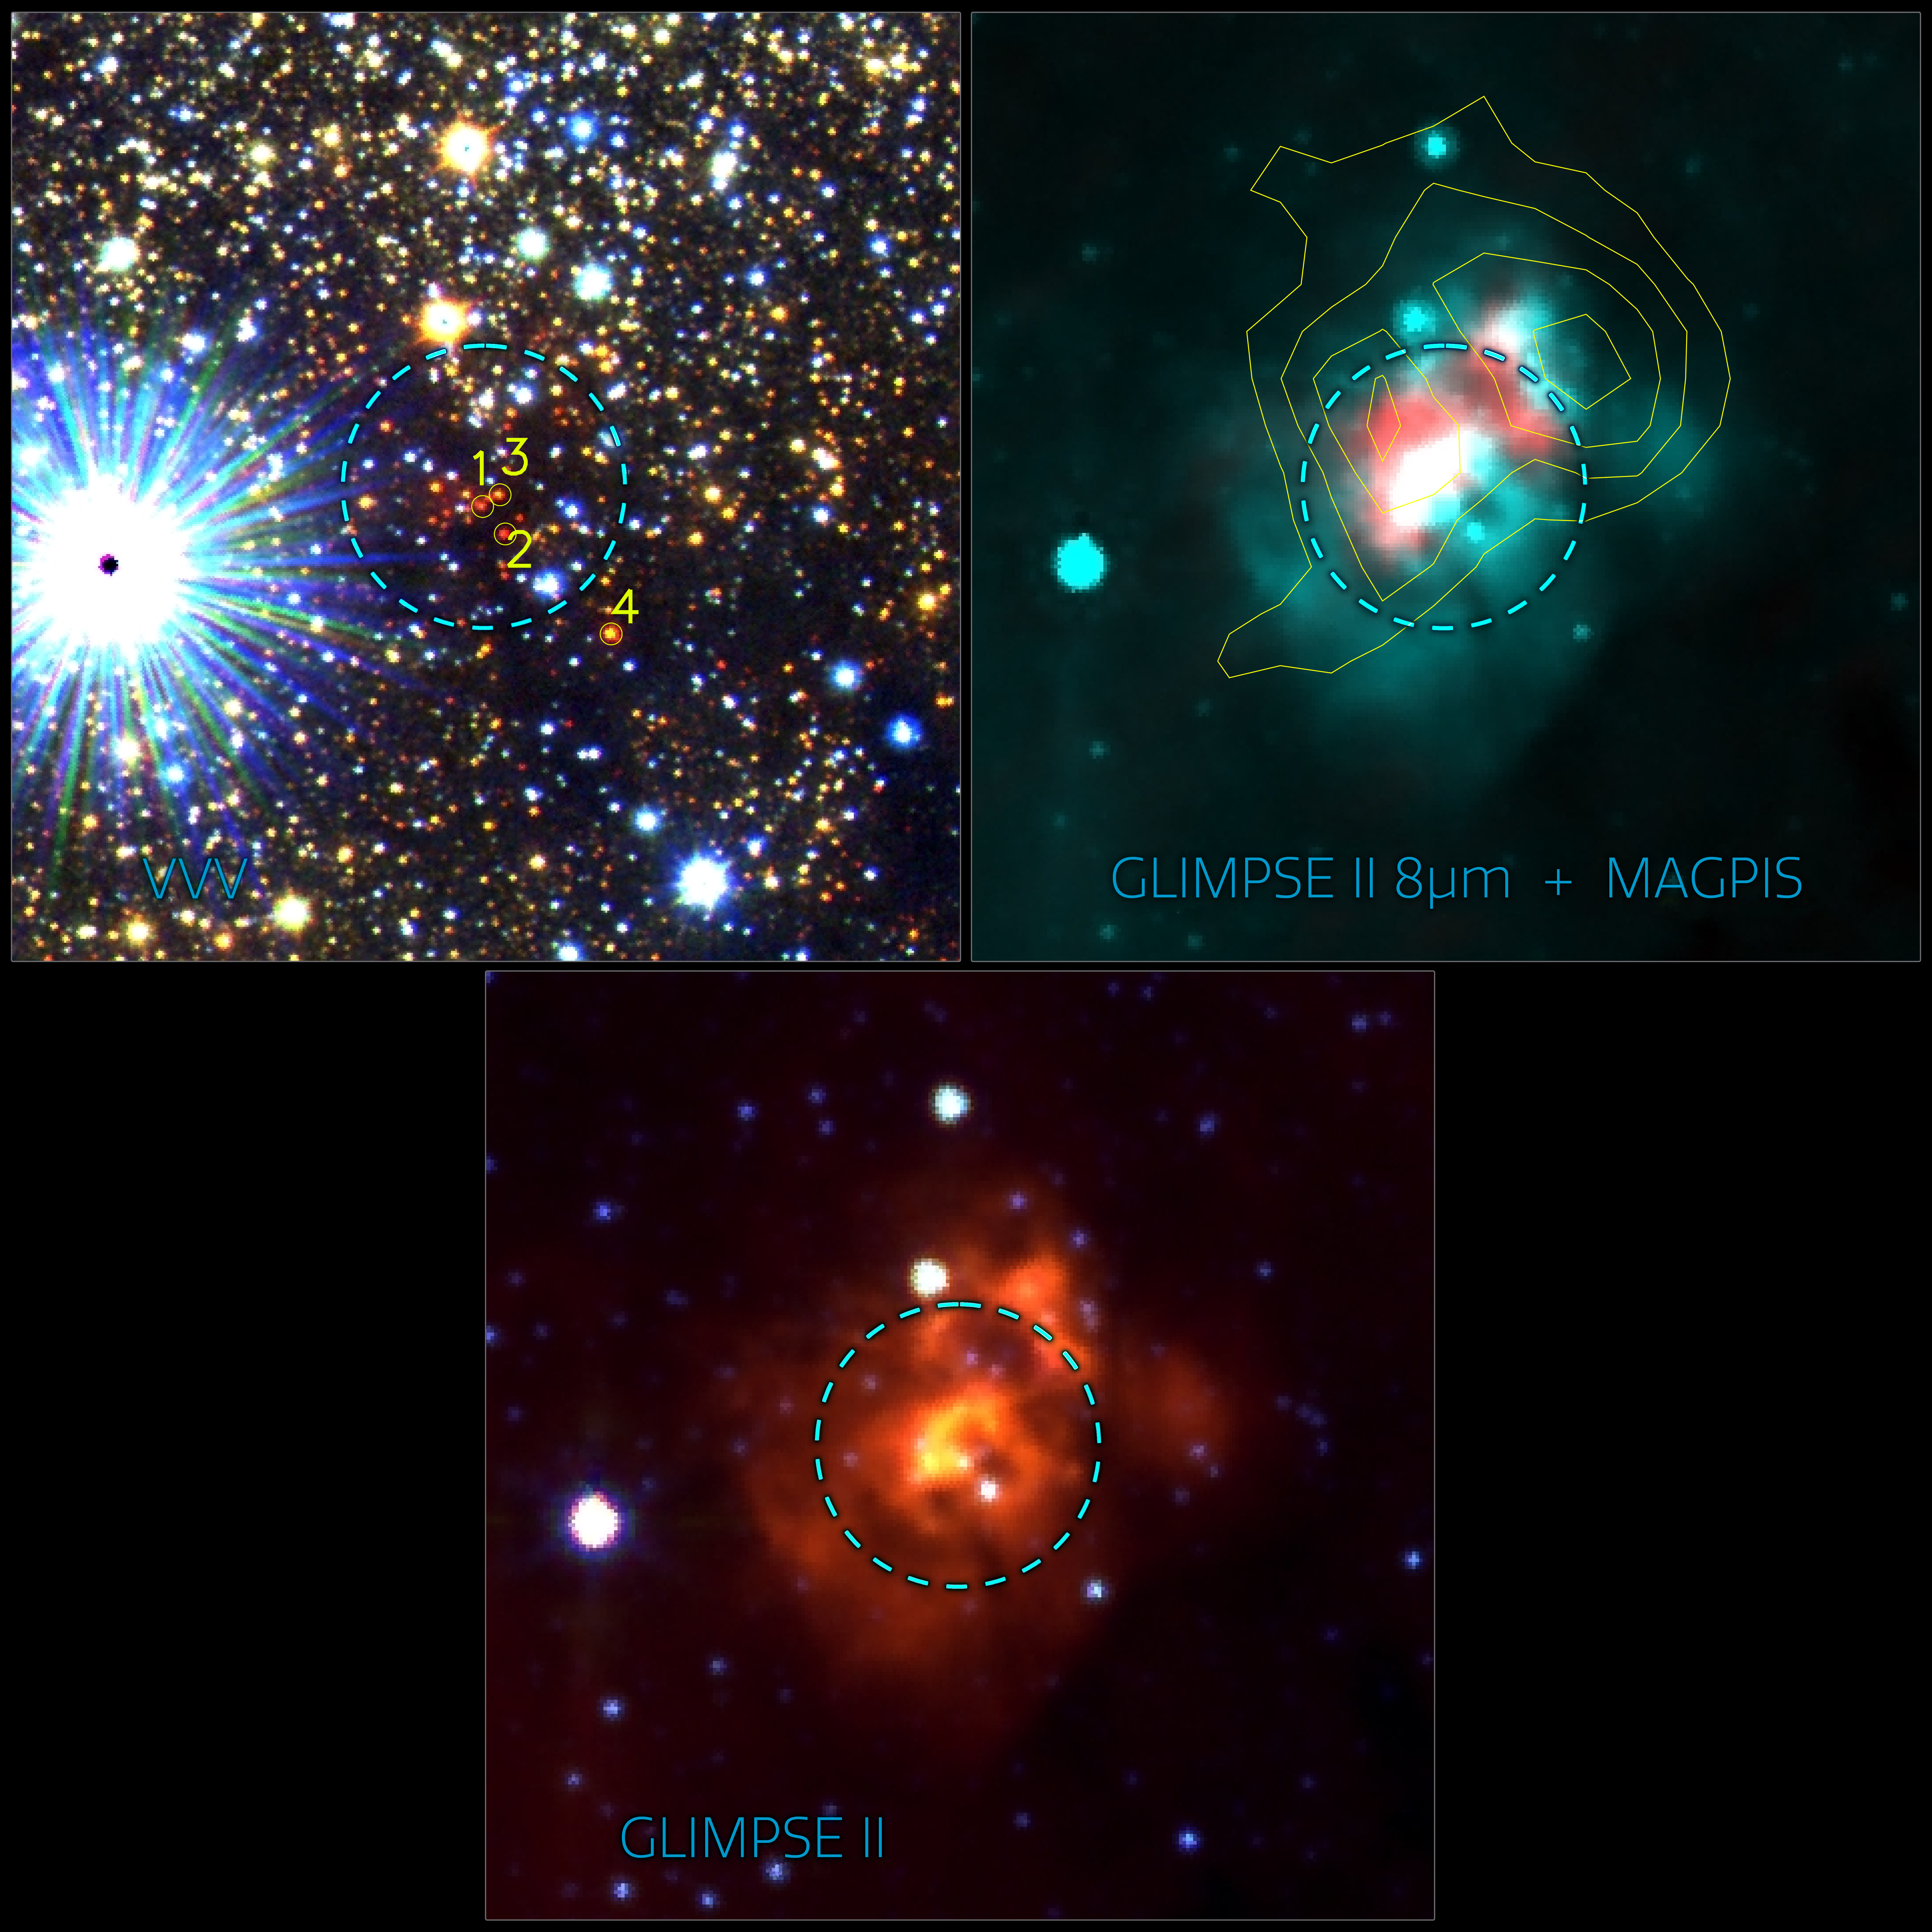

Three images of VVVCL177 and its HII region

Three images of VVVCL177 and its HII region. On the left is an image of the star field, in the middle is an infrared composite image, and on the right is an infrared and radio emission (the white contour lines) image. The dotted circle represents the size of the cluster.

Credit: Chené et al